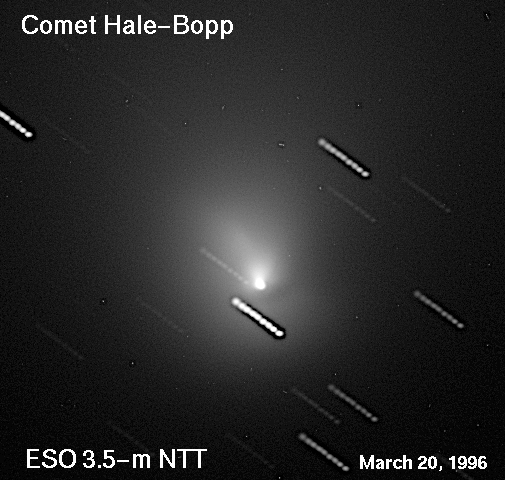

The near-nucleus region of comet Hale-Bopp

A series of CCD frames, showing the inner coma of Comet Hale-Bopp, was obtained with the SUSI high angular resolution camera at the ESO 3.5-metre New Technology Telescope (NTT) under very good seeing conditions in the morning of March 20, 1996. The photo shows a composite of nine 1-min exposures through a red filtre. The telescope was set to follow the motion of the comet and the stars are therefore seen as nine small trails (the intervals correspond to the time needed for the read-out from the CCD). The field shown measures about 55 x 55 arcsec across. North is up and East is left.

Credit: ESO